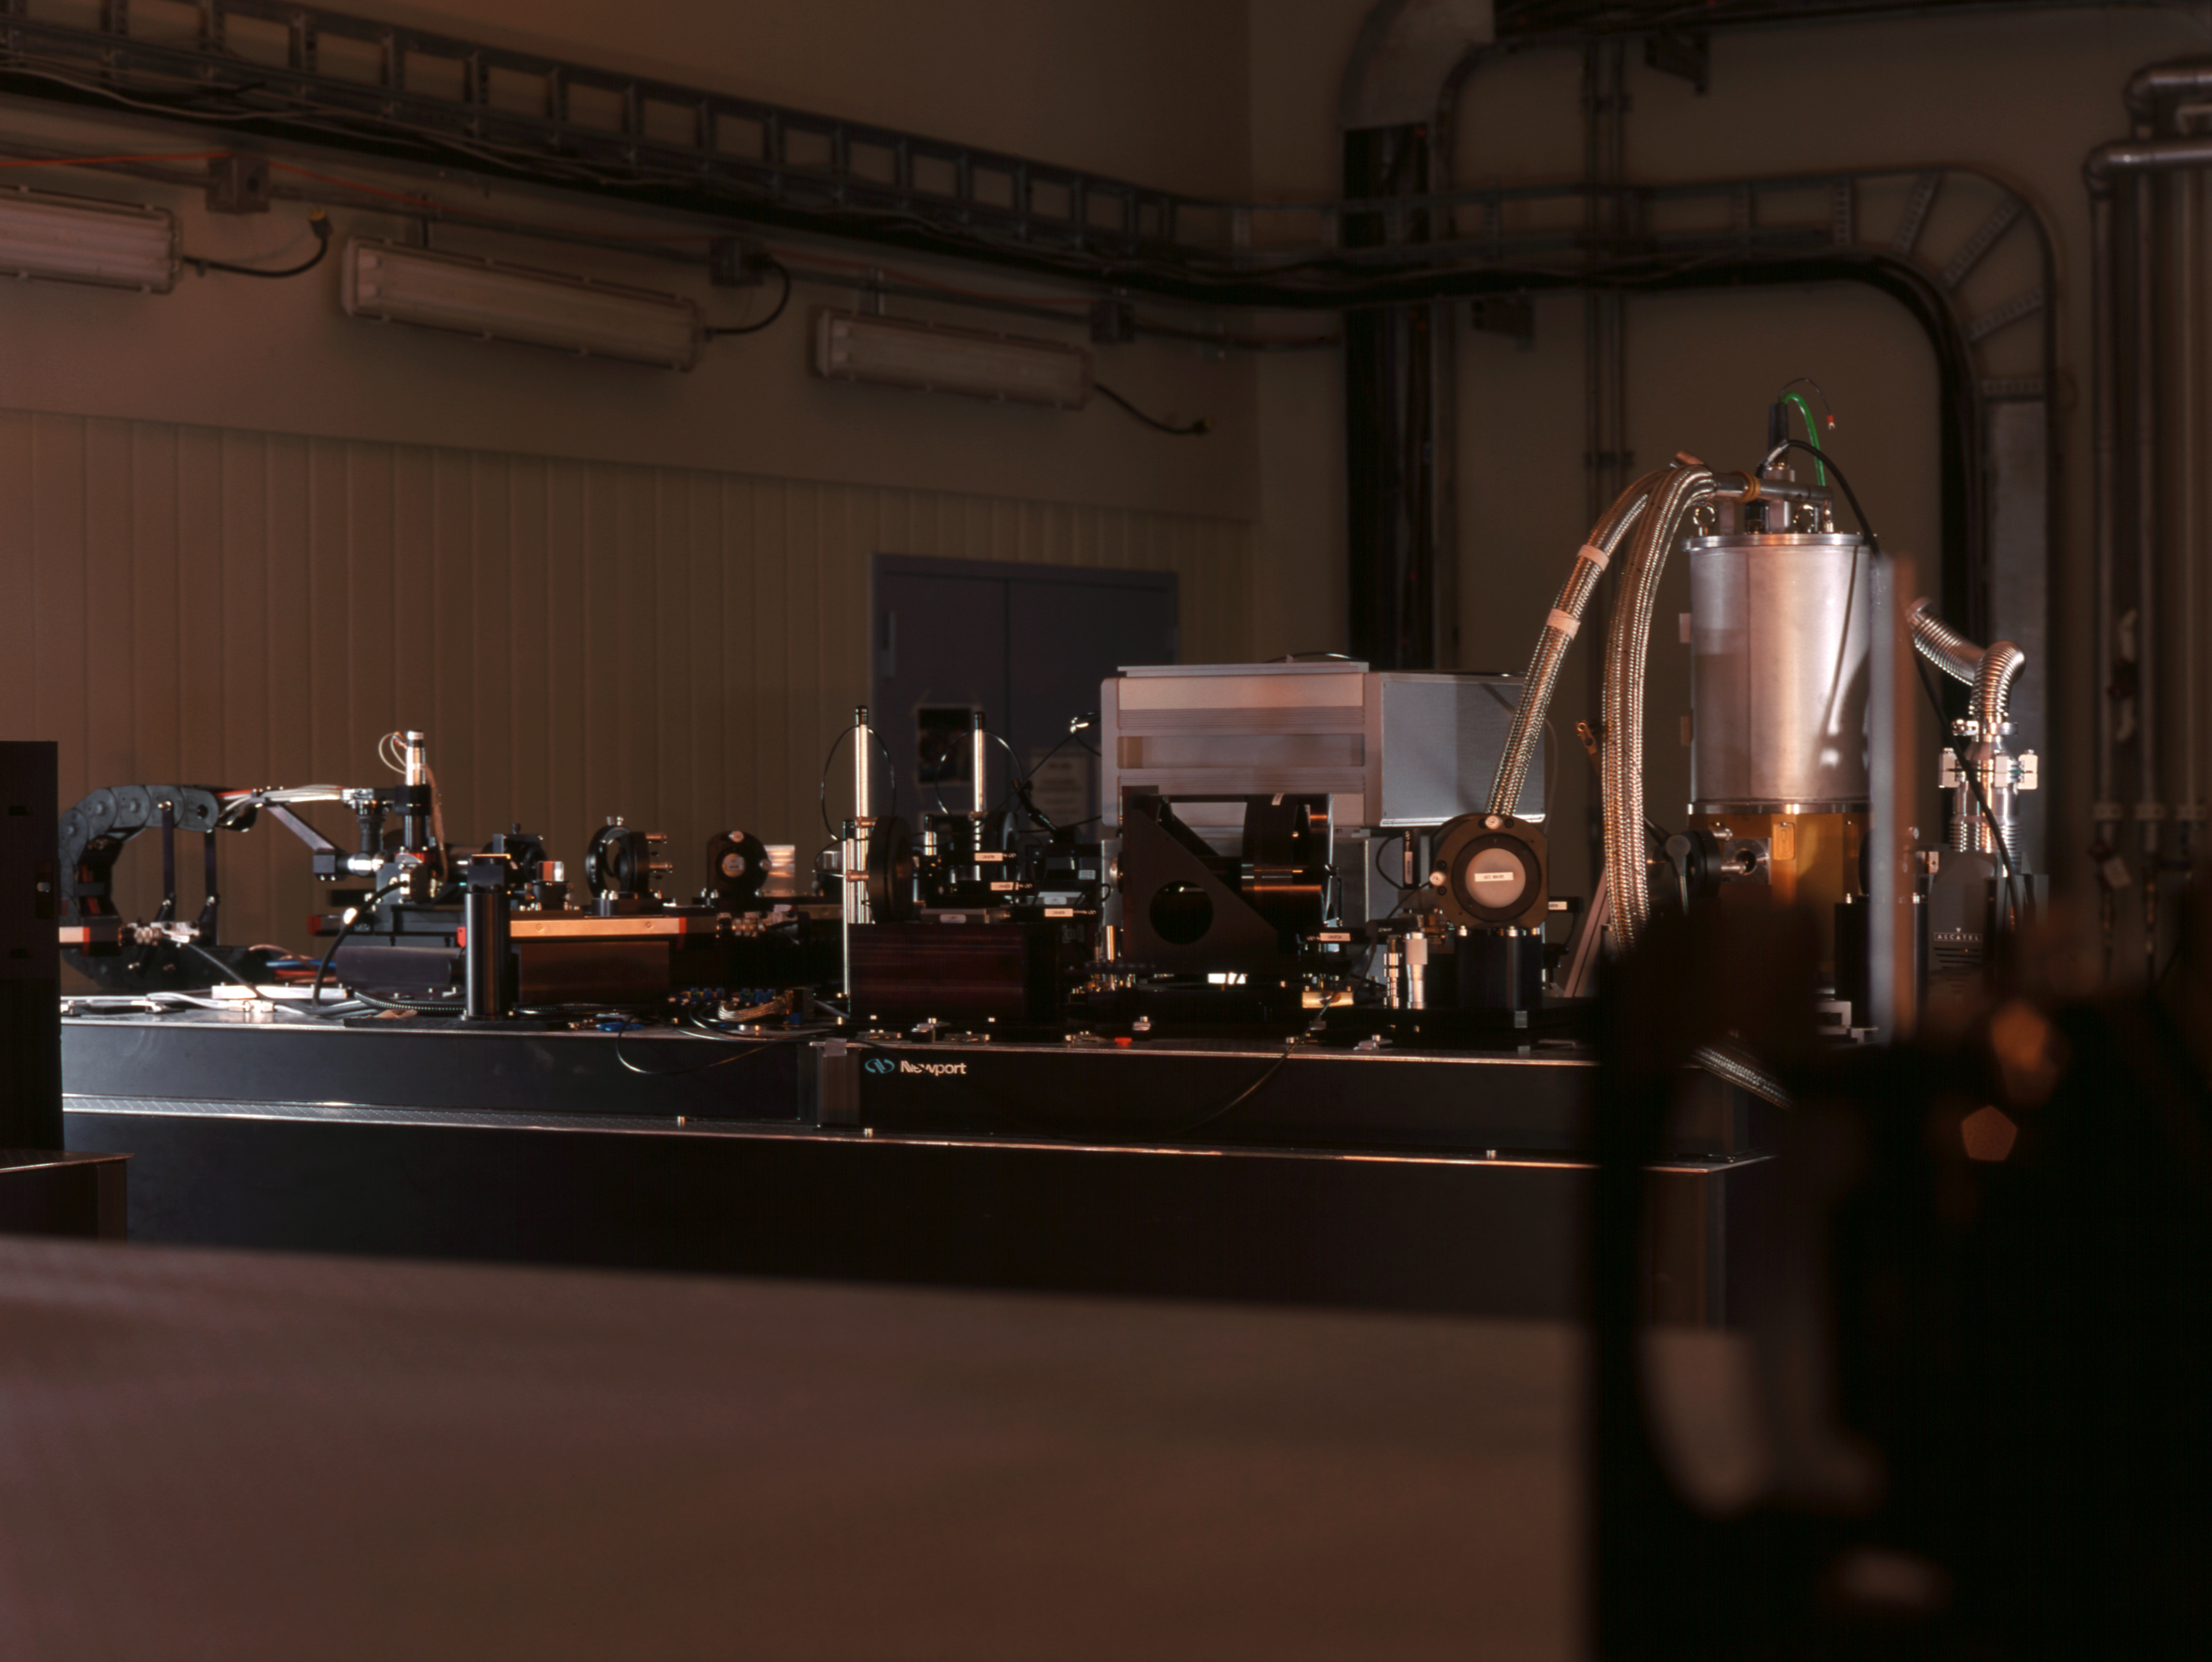

VLTI VINCI

The VLT INterferometer Commissioning Instrument (VINCI) at the Paranal Observatory in March 2002.

Credit: ESO